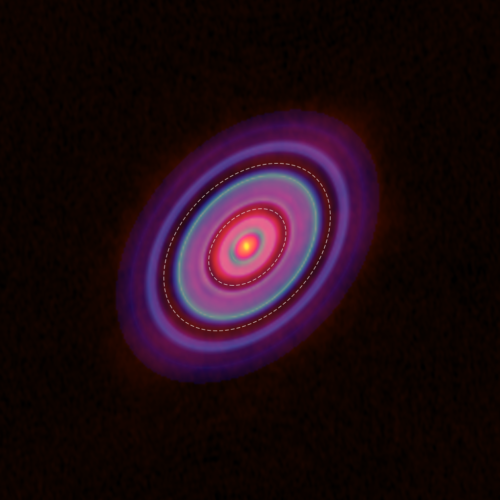

Around HL Tauri

HCO+ gas (blue) and dust (red) distributions in the disk around HL Tauri. The ellipses show the locations of the gaps.

Credit: ALMA (ESO/NAOJ/NRAO), Yen et al